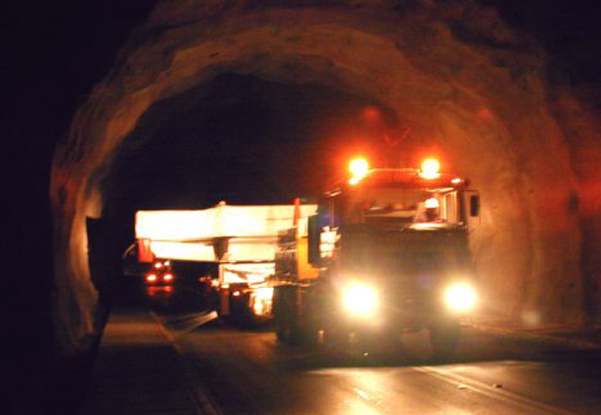

Gemini S primary mirror in the Puclaro Dam tunnel

The primary mirror for the southern Gemini 8-meter telescope atop Cerro Pachon, Chile, seen here passing through the Puclaro Dam tunnel on its arduous journey from REOSC in France to South America. See the NOAO Newsletter article.

Credit: NOIRLab/NSF/AURA